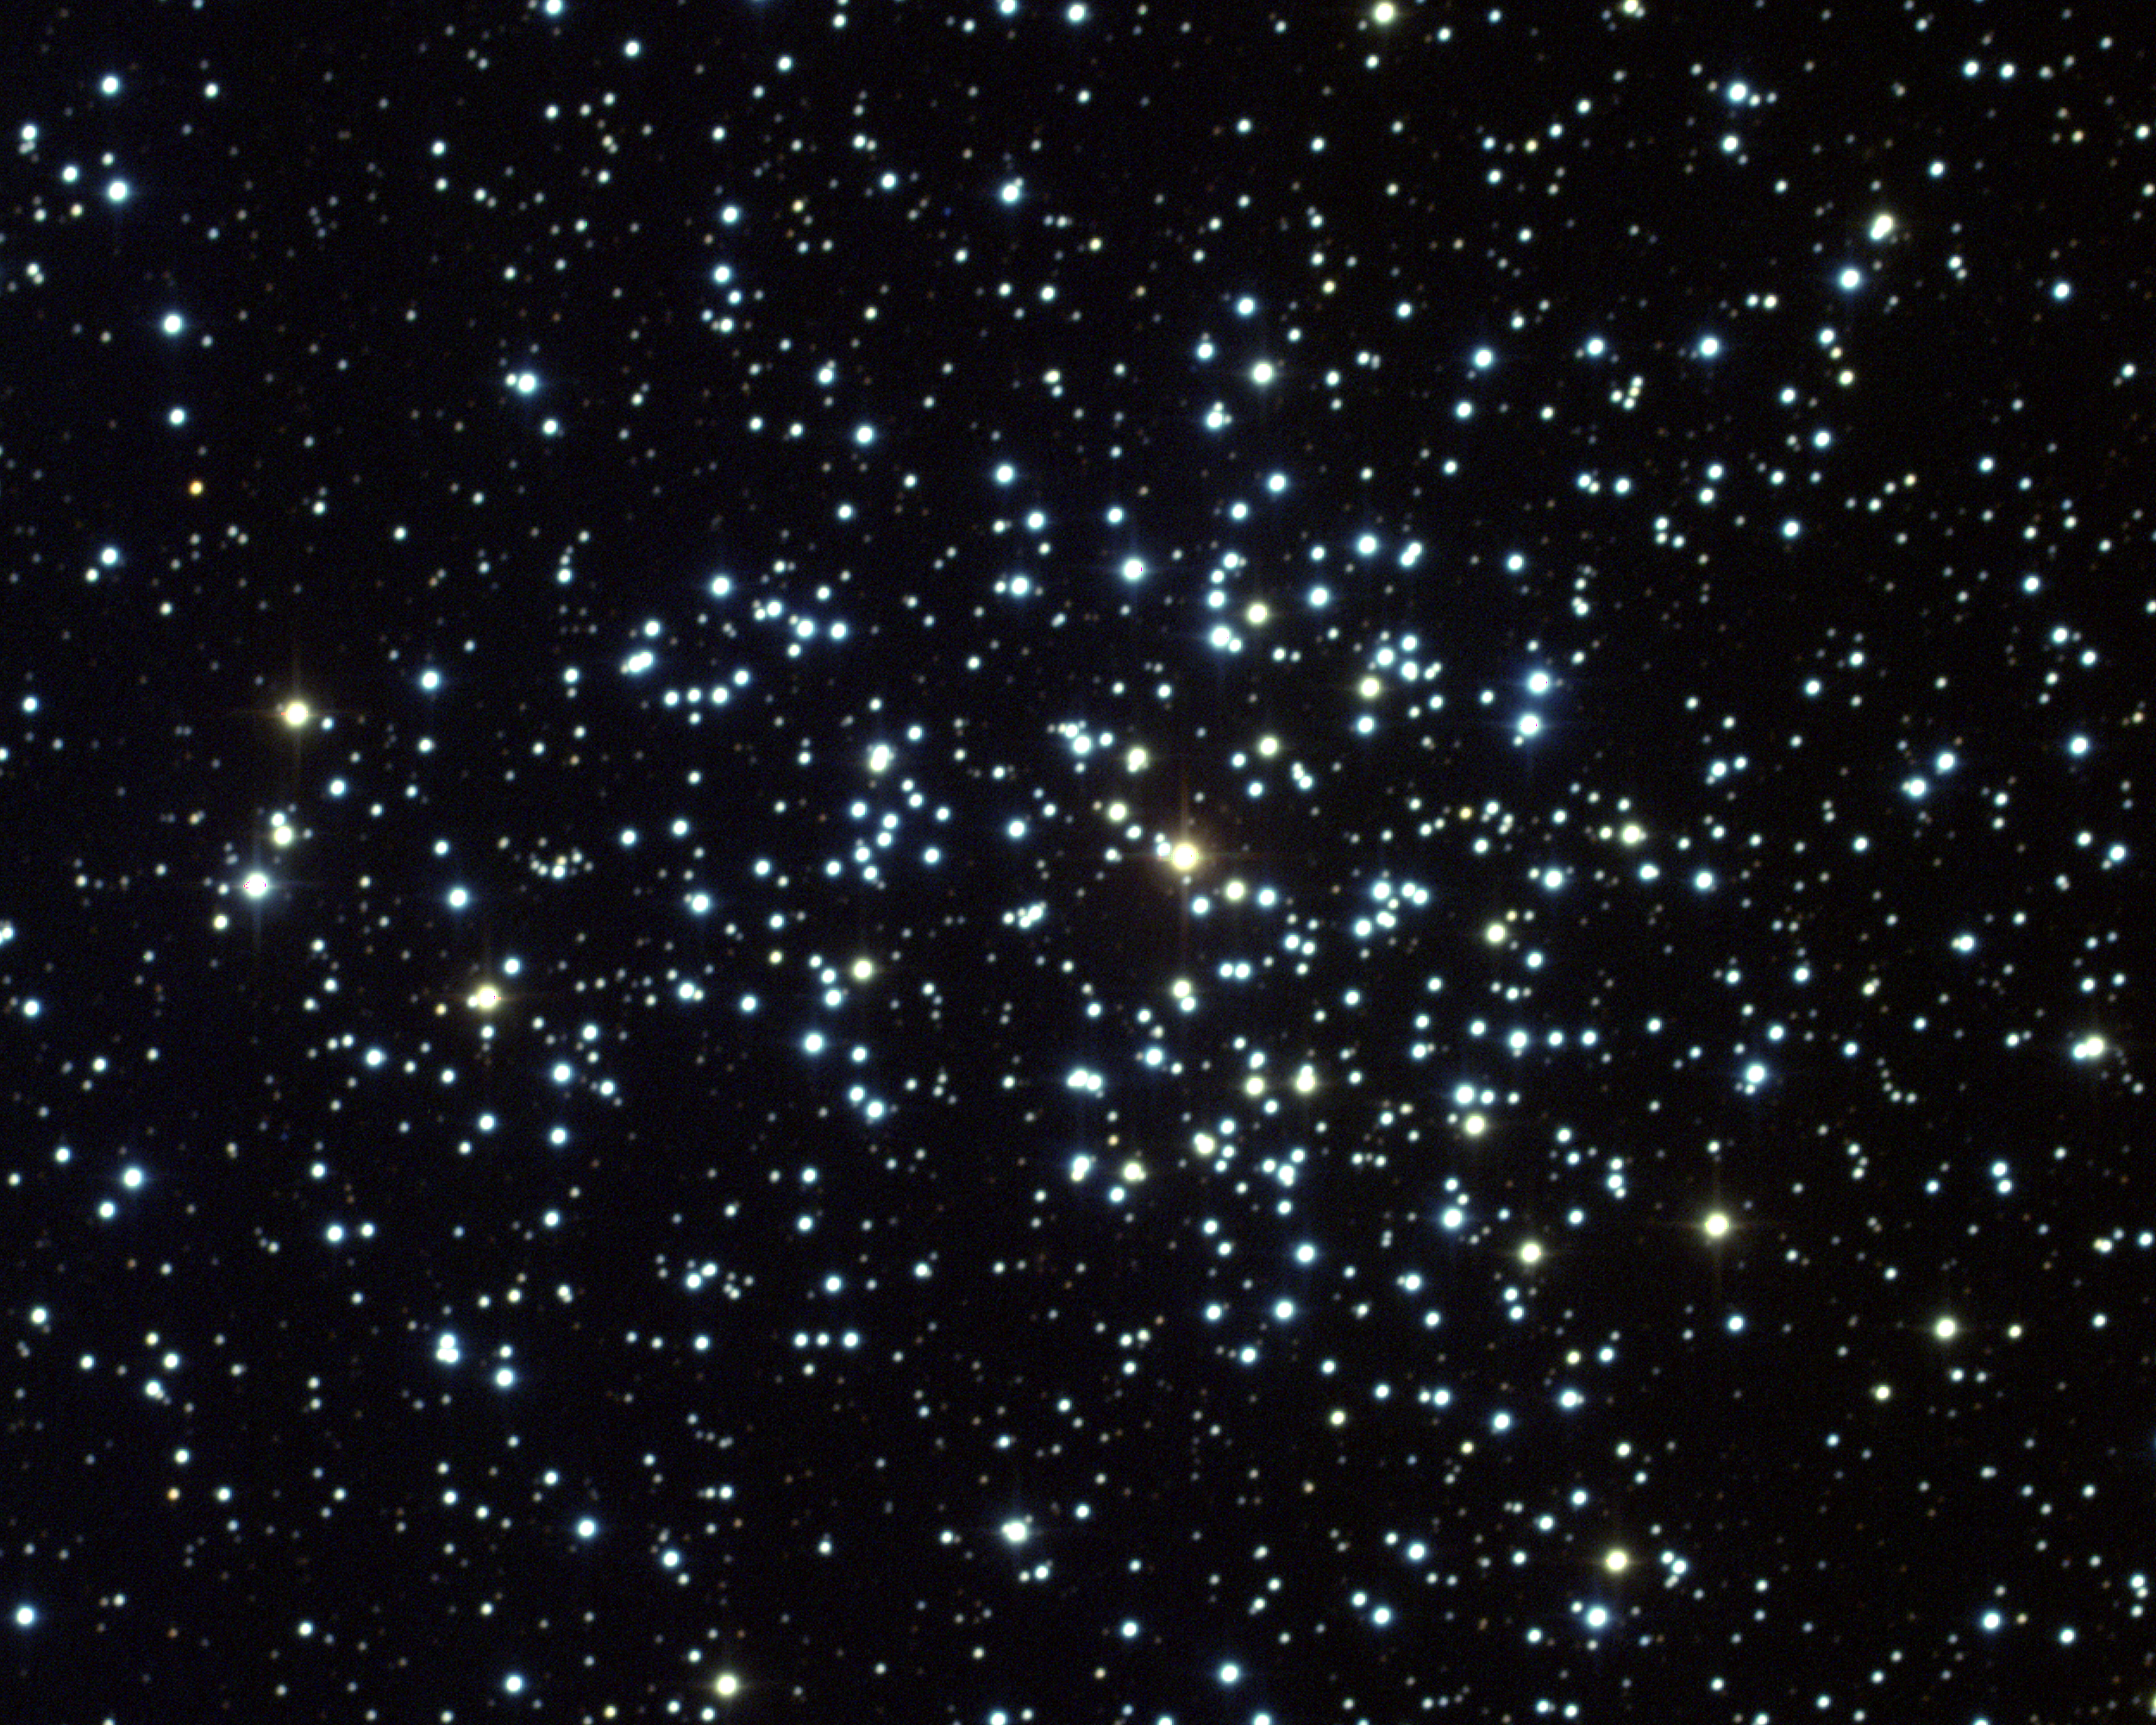

M37, NGC 2099

M37 is an open star cluster in the constellation Auriga. It contains approximately 200 stars within its 27 light-year diameter and is located some 4600 light-years away. M37 is the brightest and richest of three clusters in the same general region of the sky, the others being M36 and M38. The present picture is a color composite of CCD images from the 0.9-meter telescope of the Kitt Peak National Observatory, near Tucson, Arizona, taken in December 1994. Image size 14.2x11.3 arc minutes.

Credit: NOIRLab/NSF/AURA